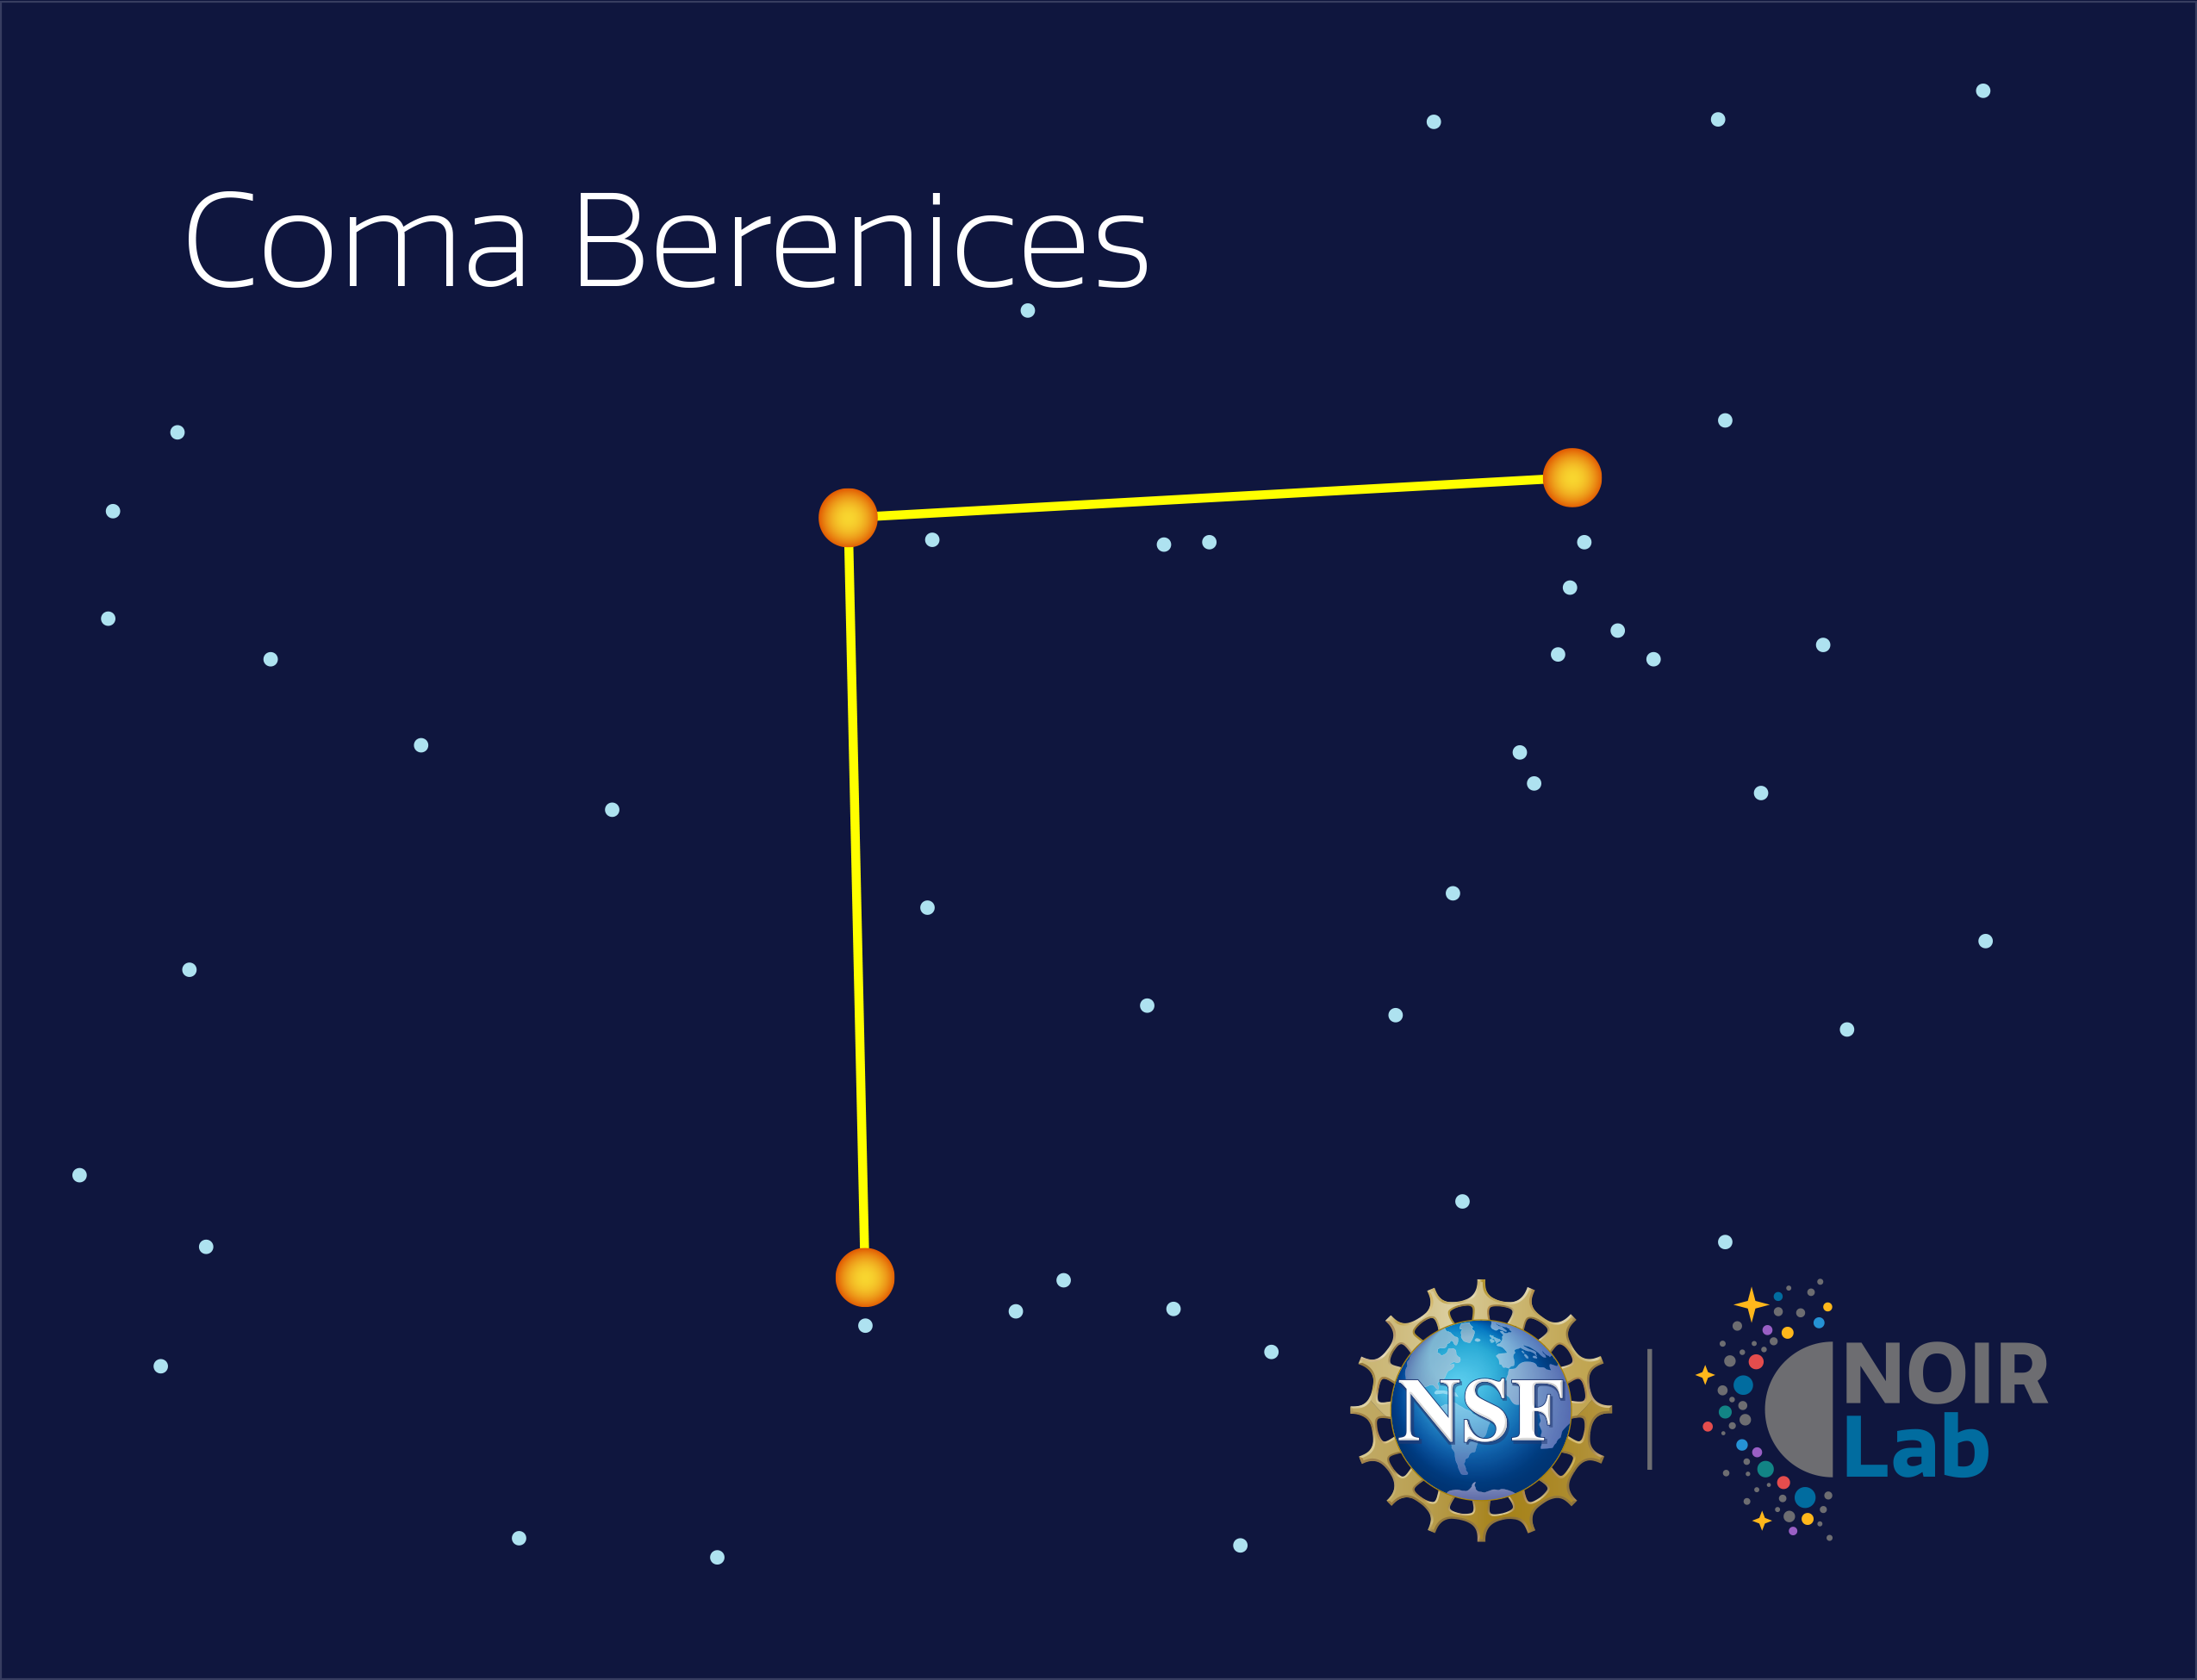

Coma Berenices

Credit: NOIRLab